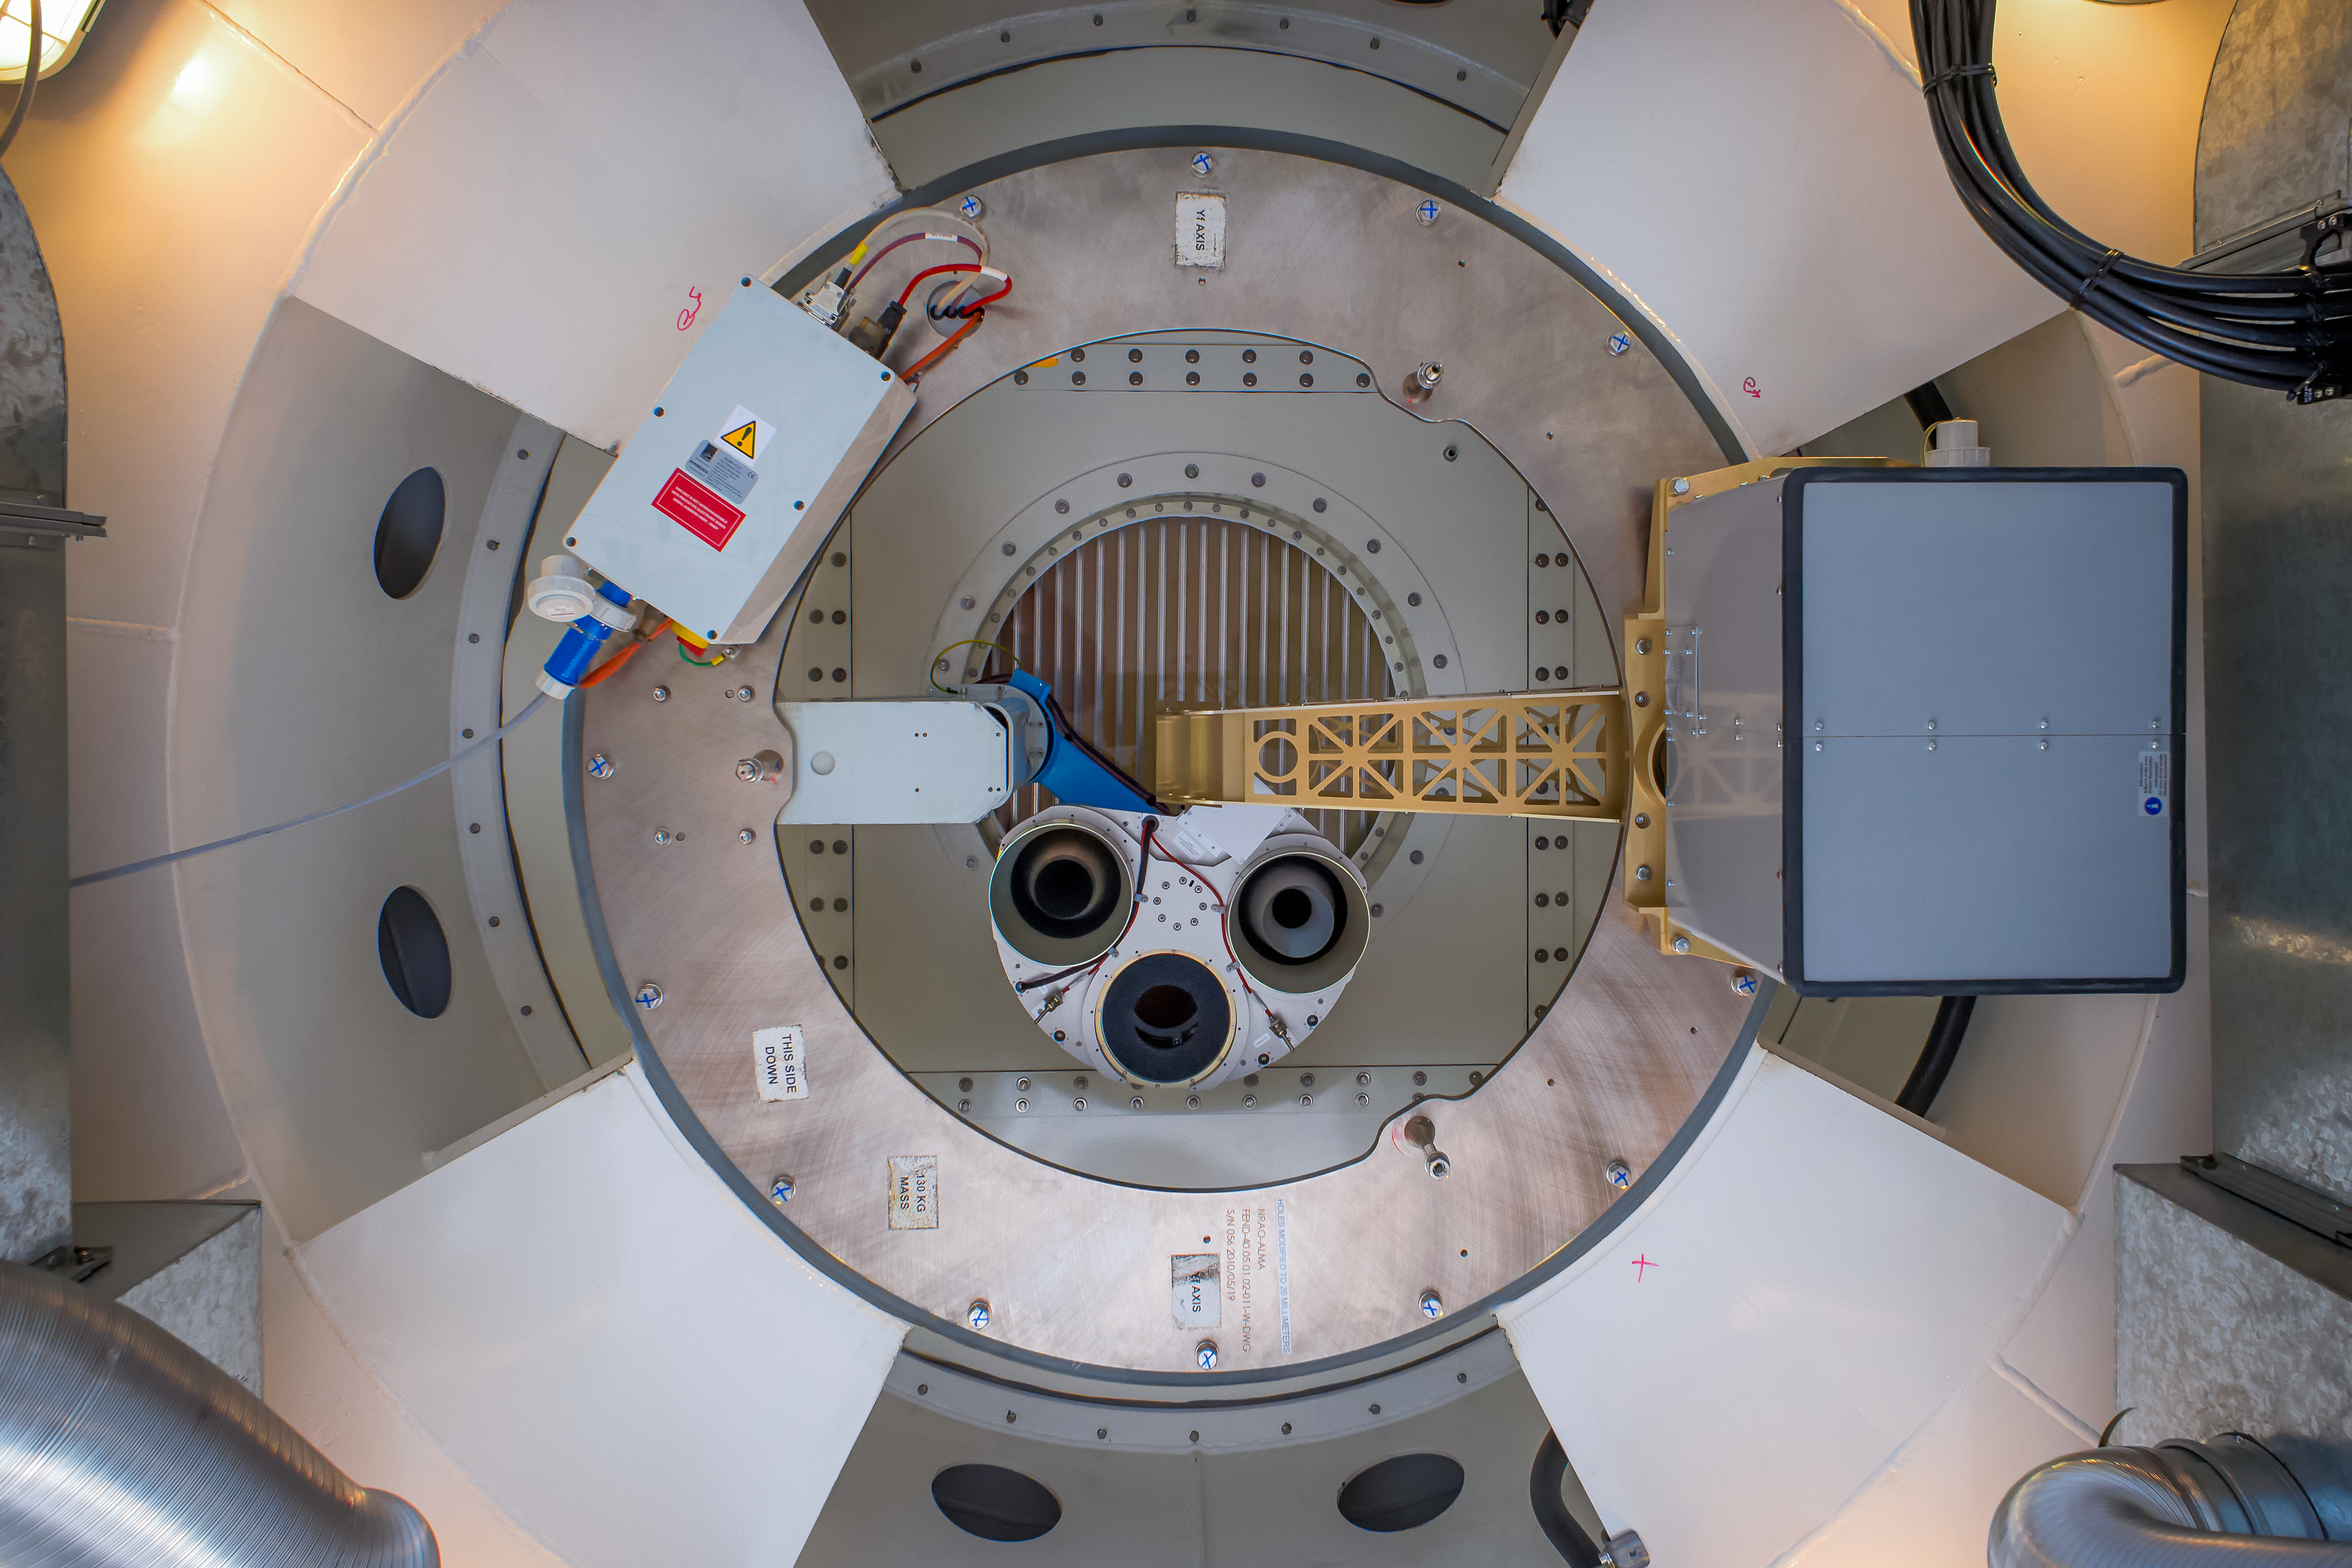

This side DOWN

A glimpse of the underbelly of a component of one of the Atacama Large Millimeter/submillimeter Array (ALMA) antennae. A helpful label indicating which side should be pointing down has been included for any thoroughly confused technicians!

Credit: S. Otarola/ESO